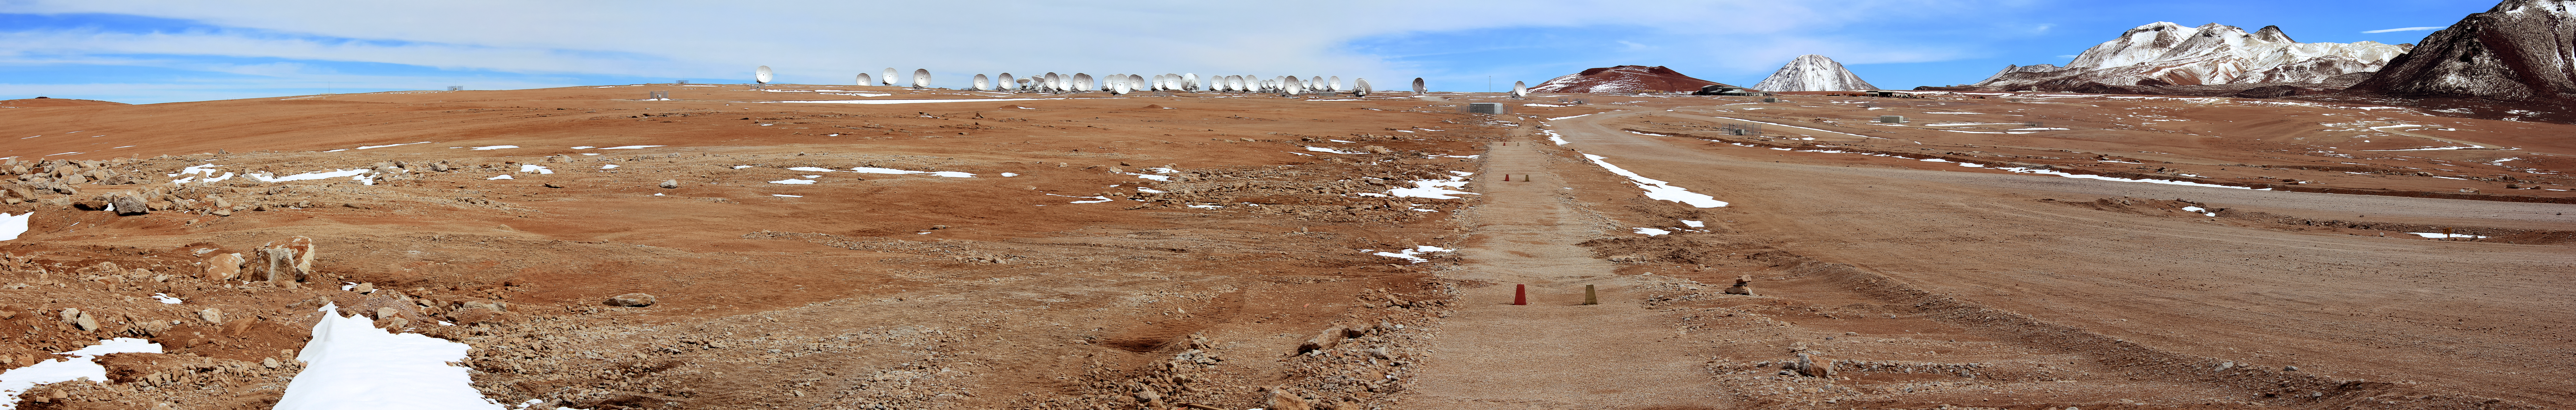

A precipitous panorama

A herd of Atacama Large Millimeter/submillimeter Array radio telescopes gather on the horizon of this panorama from the Chajnantor Plateau in northern Chile. The 12-metre telescopes, though individually immense, are dwarfed by desert's mountainous peaks, visible to the upper right. The distinctive conical volcano Licancabur (see potw1240) can be seen in the far distance.

Credit: D. Schreiner and S. Degezelle/ESO